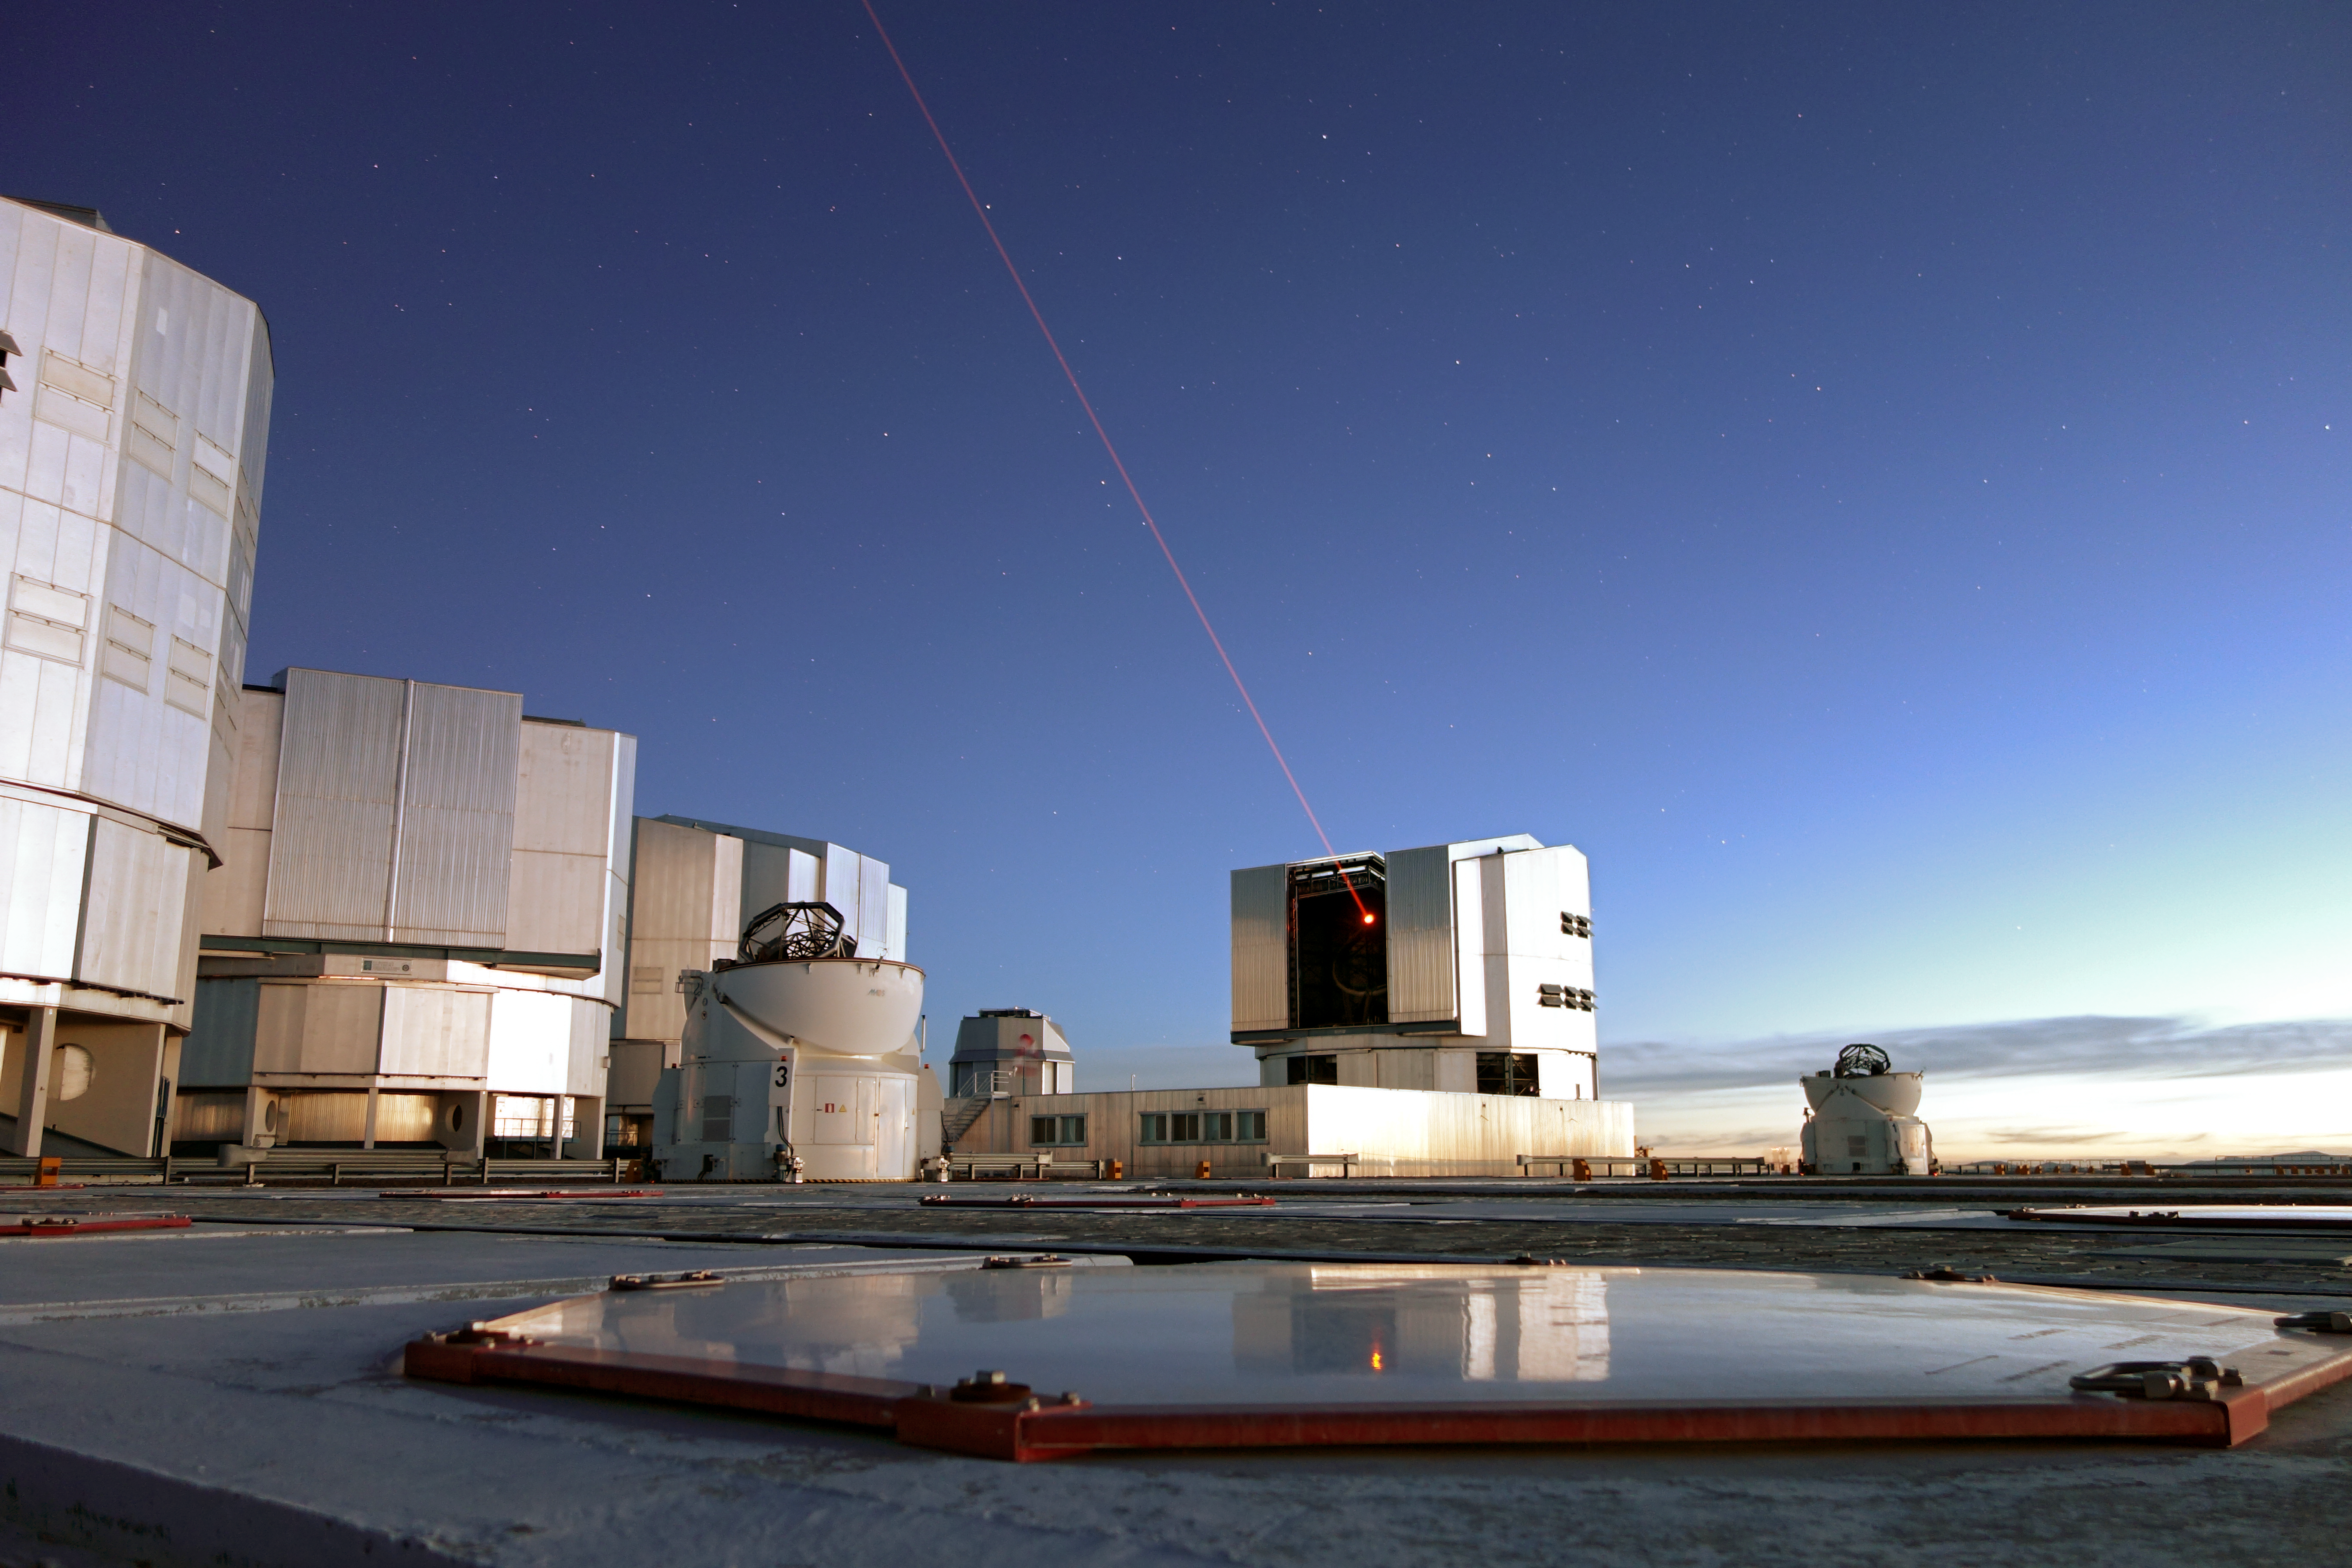

Nightime Guide Star

This image shows the VLT using its powerful laser to create a guide star in the nightime

Credit: ESO/J. Girard (djulik.com)